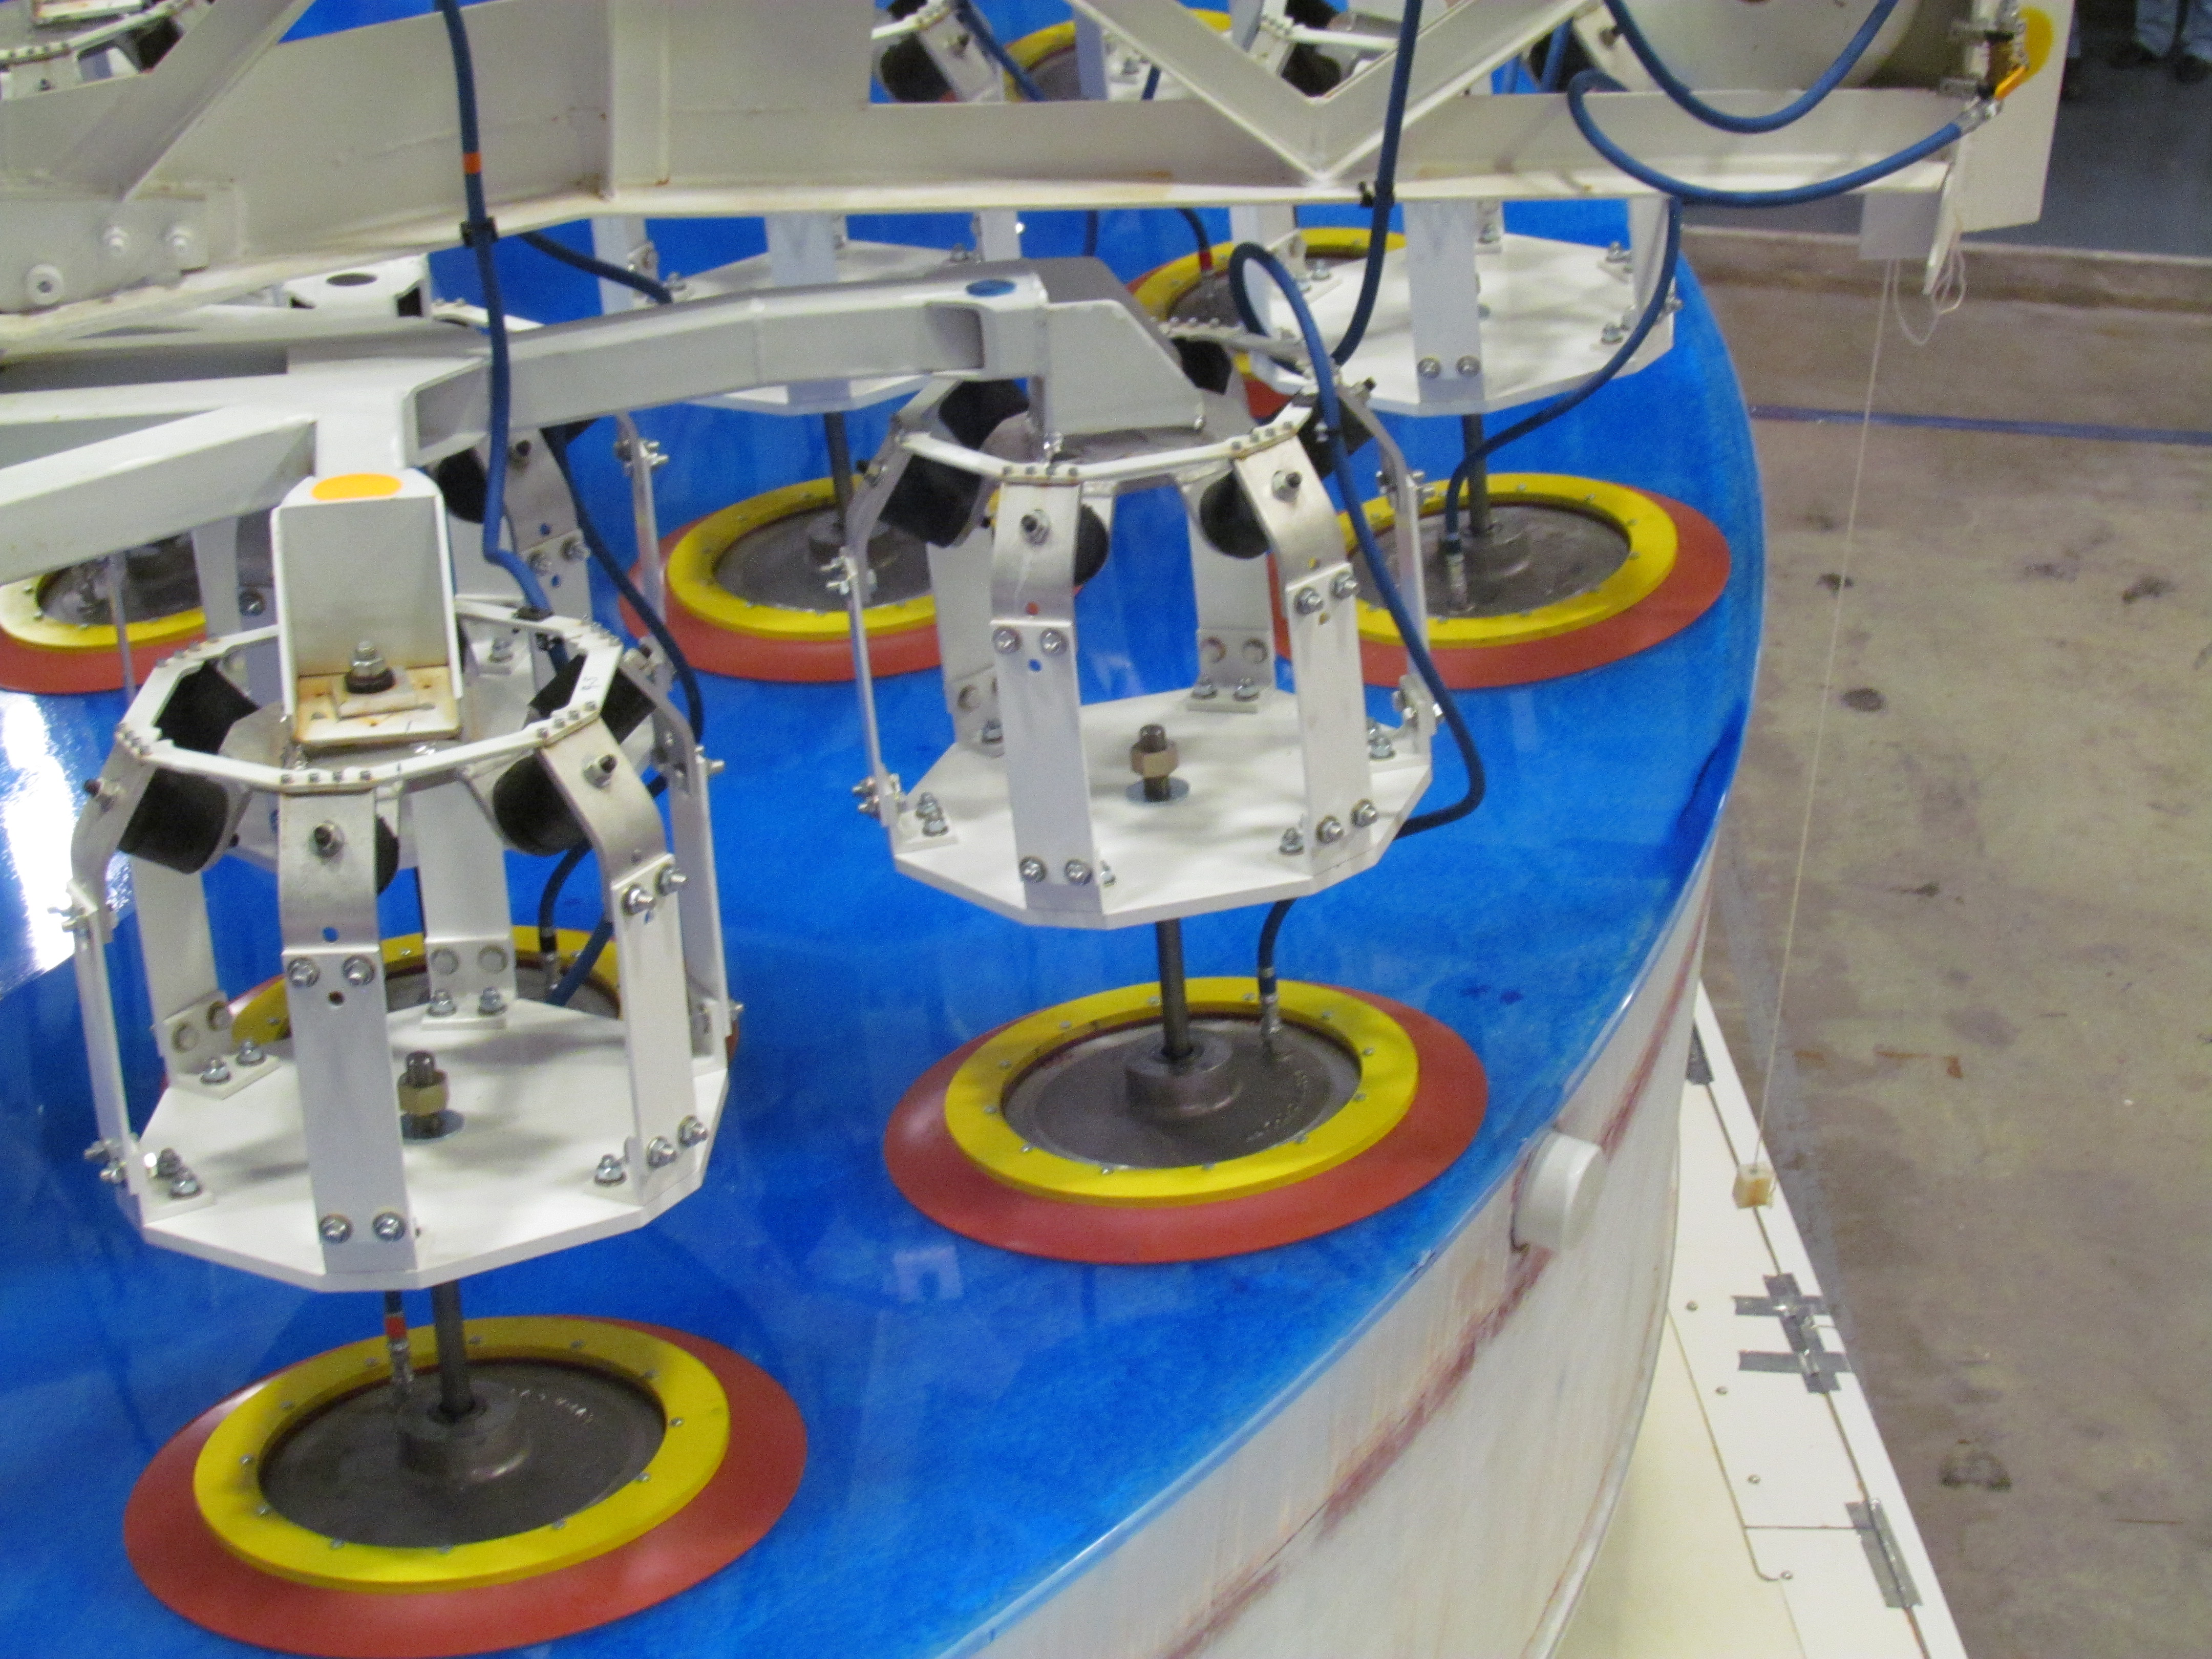

M1M3 Lifted from Polishing Cell to Box

The Primary/Tertiary Mirror is lifted from the polishing cell to its box. The lifter is supported by the crane above the Mirror with 54 vacuum pads on the Mirror. The pumps connecting the pads (the yellow boxes on the lifter) create a vacuum under each pad and secure the Mirror to the lifter. The bottom covers of the box are then removed so technicians can attach the Mirror's hard points, the gold-tone fixtures under the Mirror, to the blue supporting fixtures of the box.

Credit: Rubin Observatory/NSF/AURA